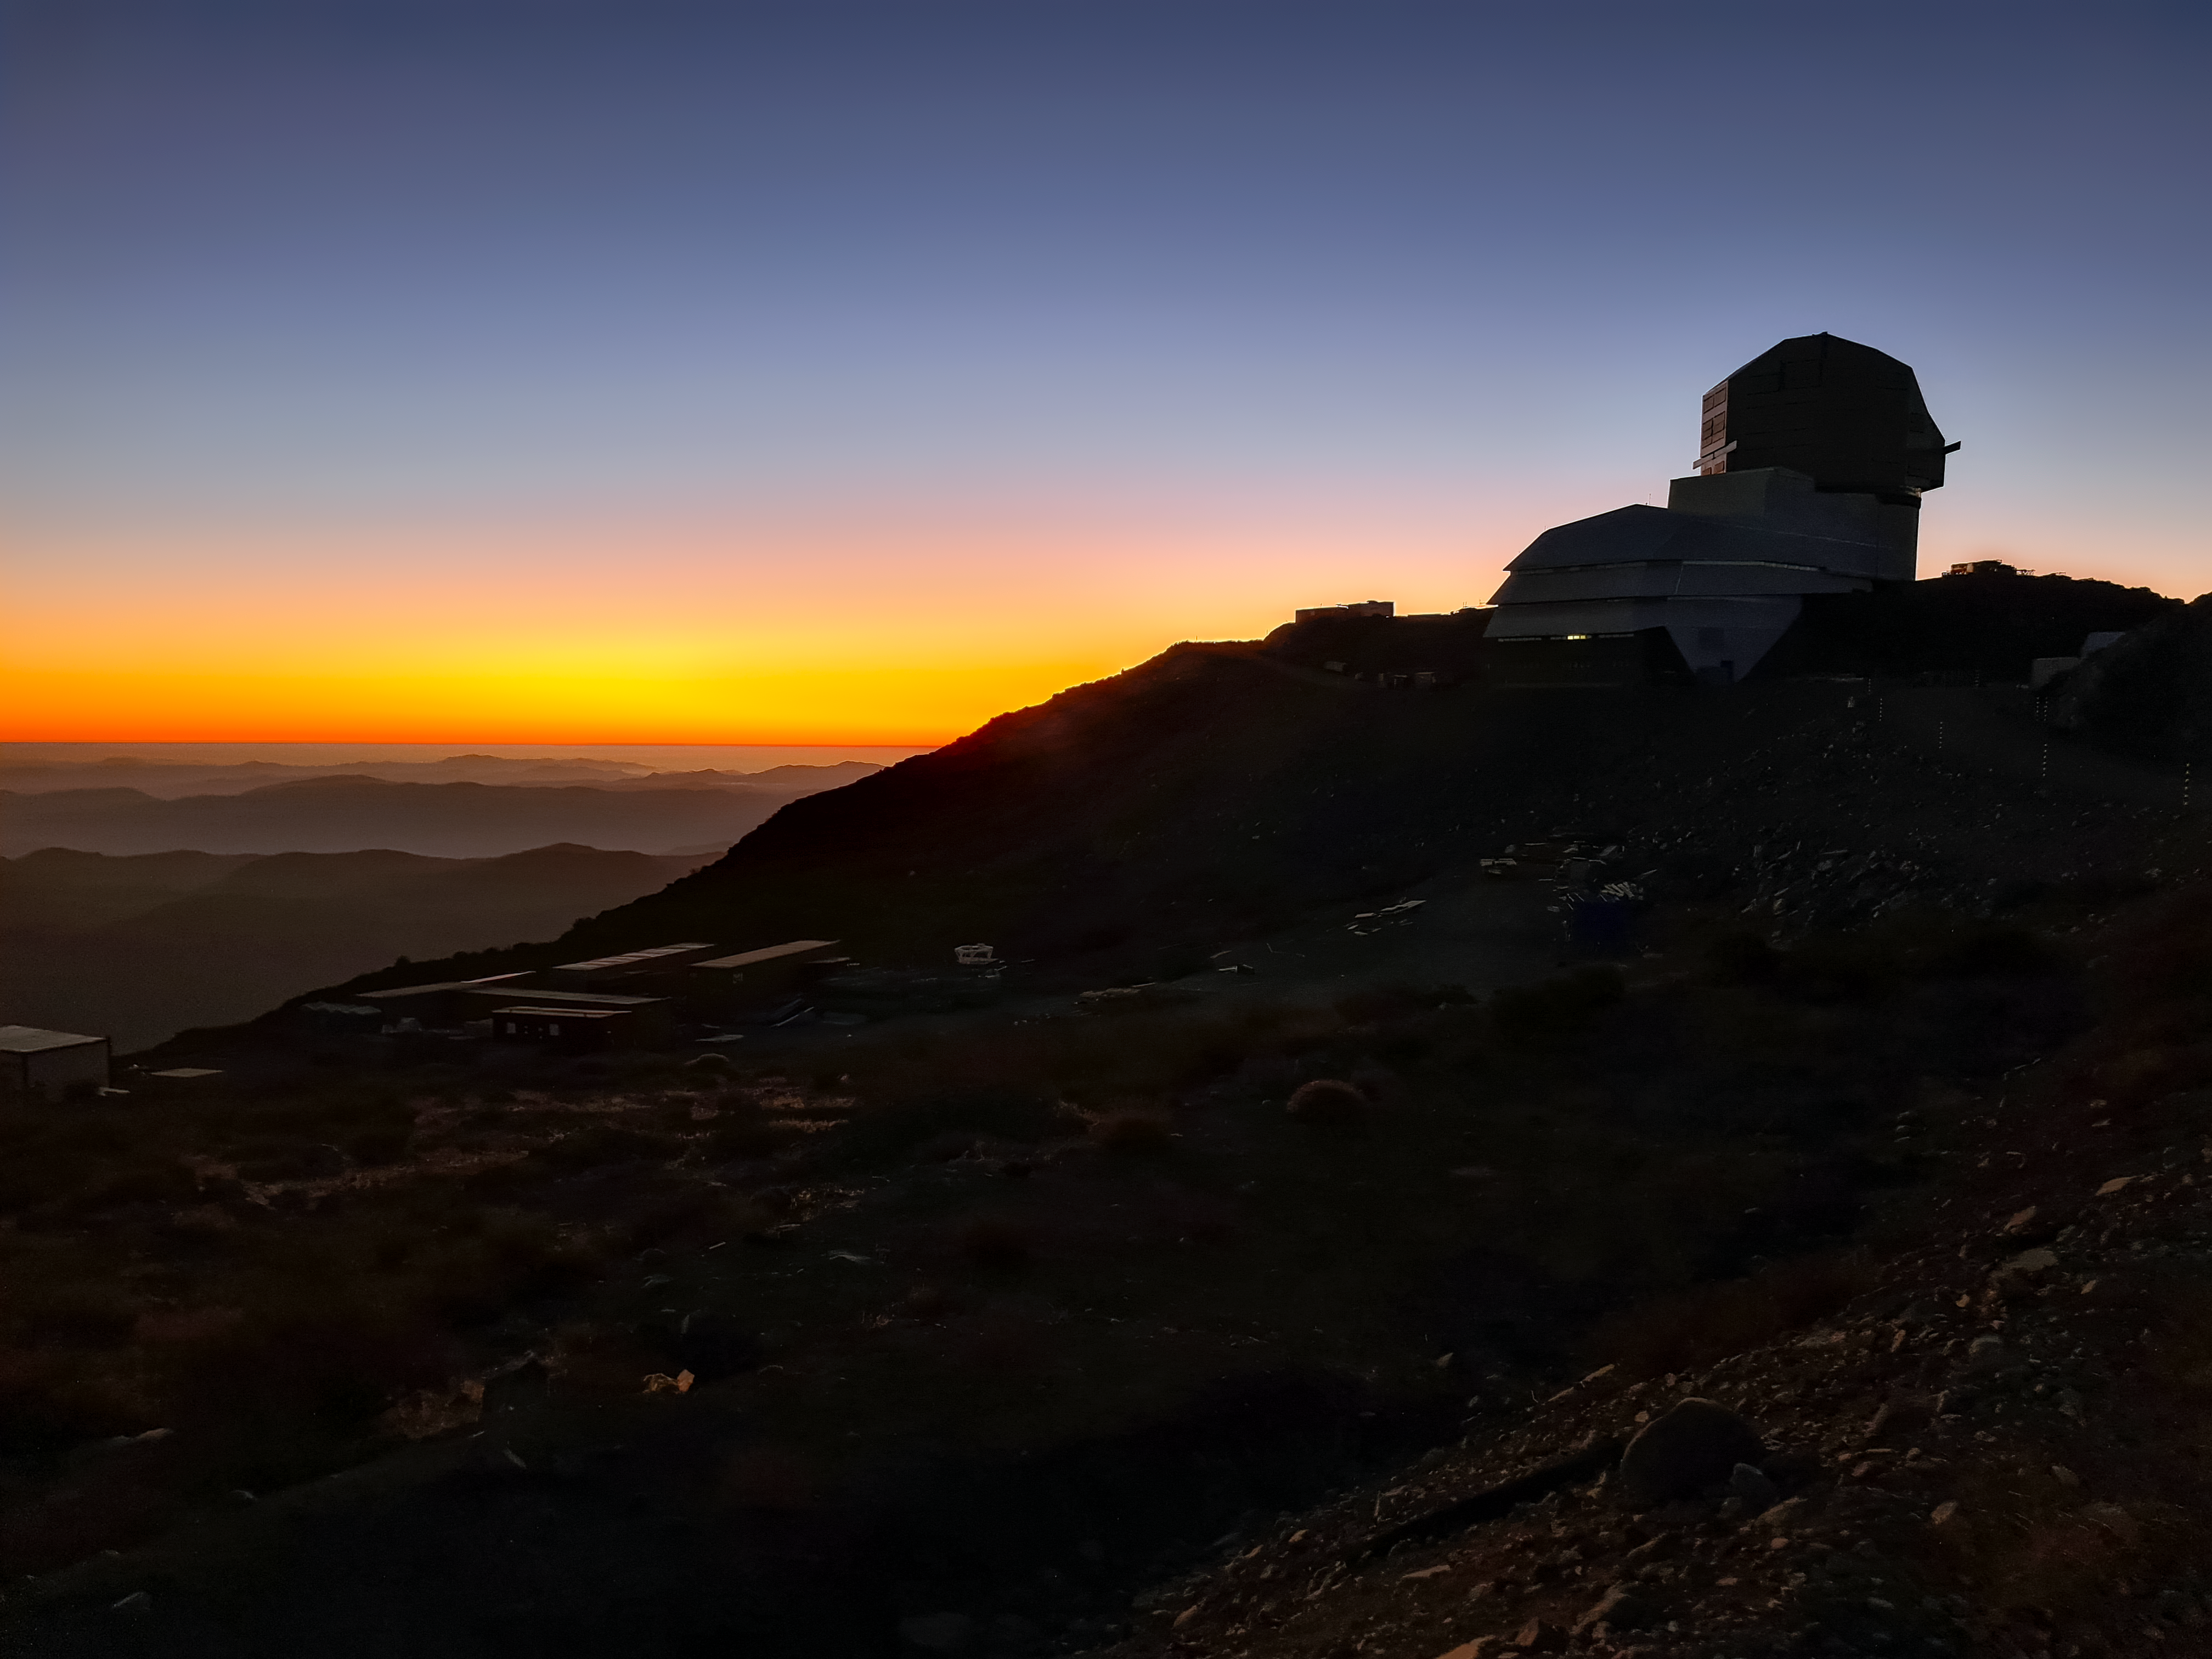

Vera C. Rubin Observatory

Twilight photo of Rubin Observatory taken in April 2021.

Credit: RubinObs/NOIRLab/SLAC/NSF/DOE/AURA